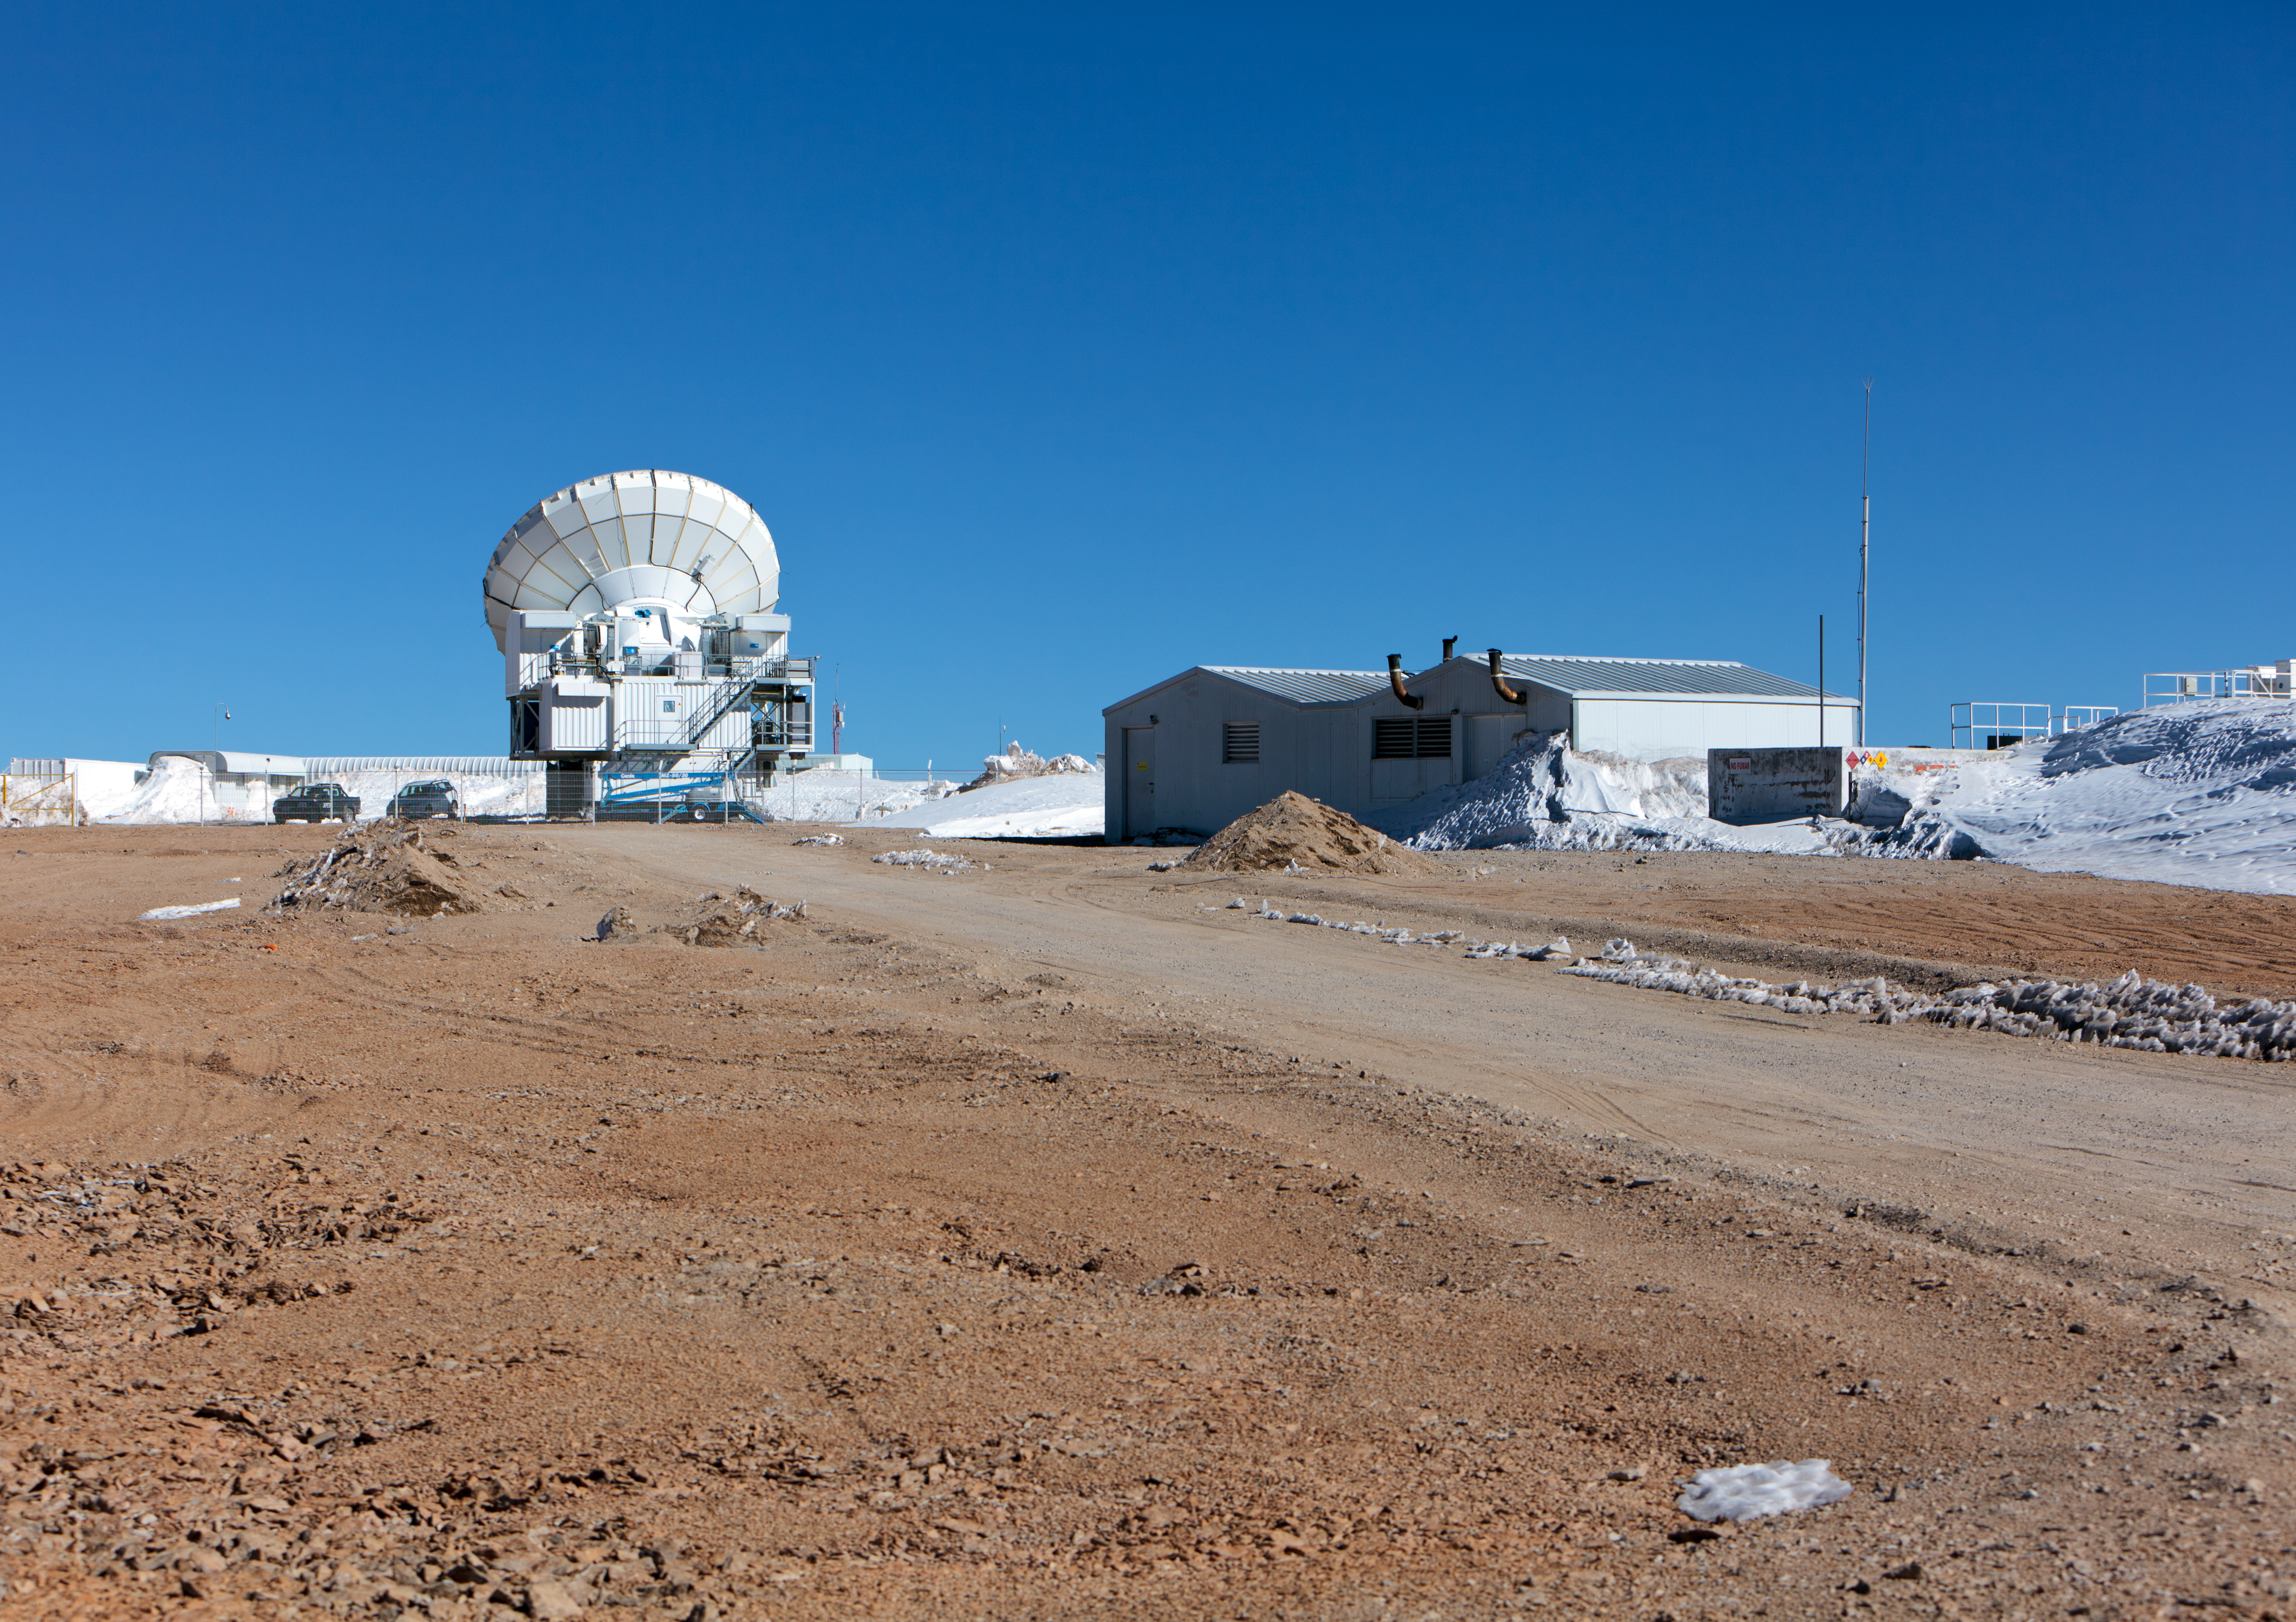

APEX antenna

The APEX telescope at the Chajnantor plateau site high in the Atacama Desert.

Credit: ESO